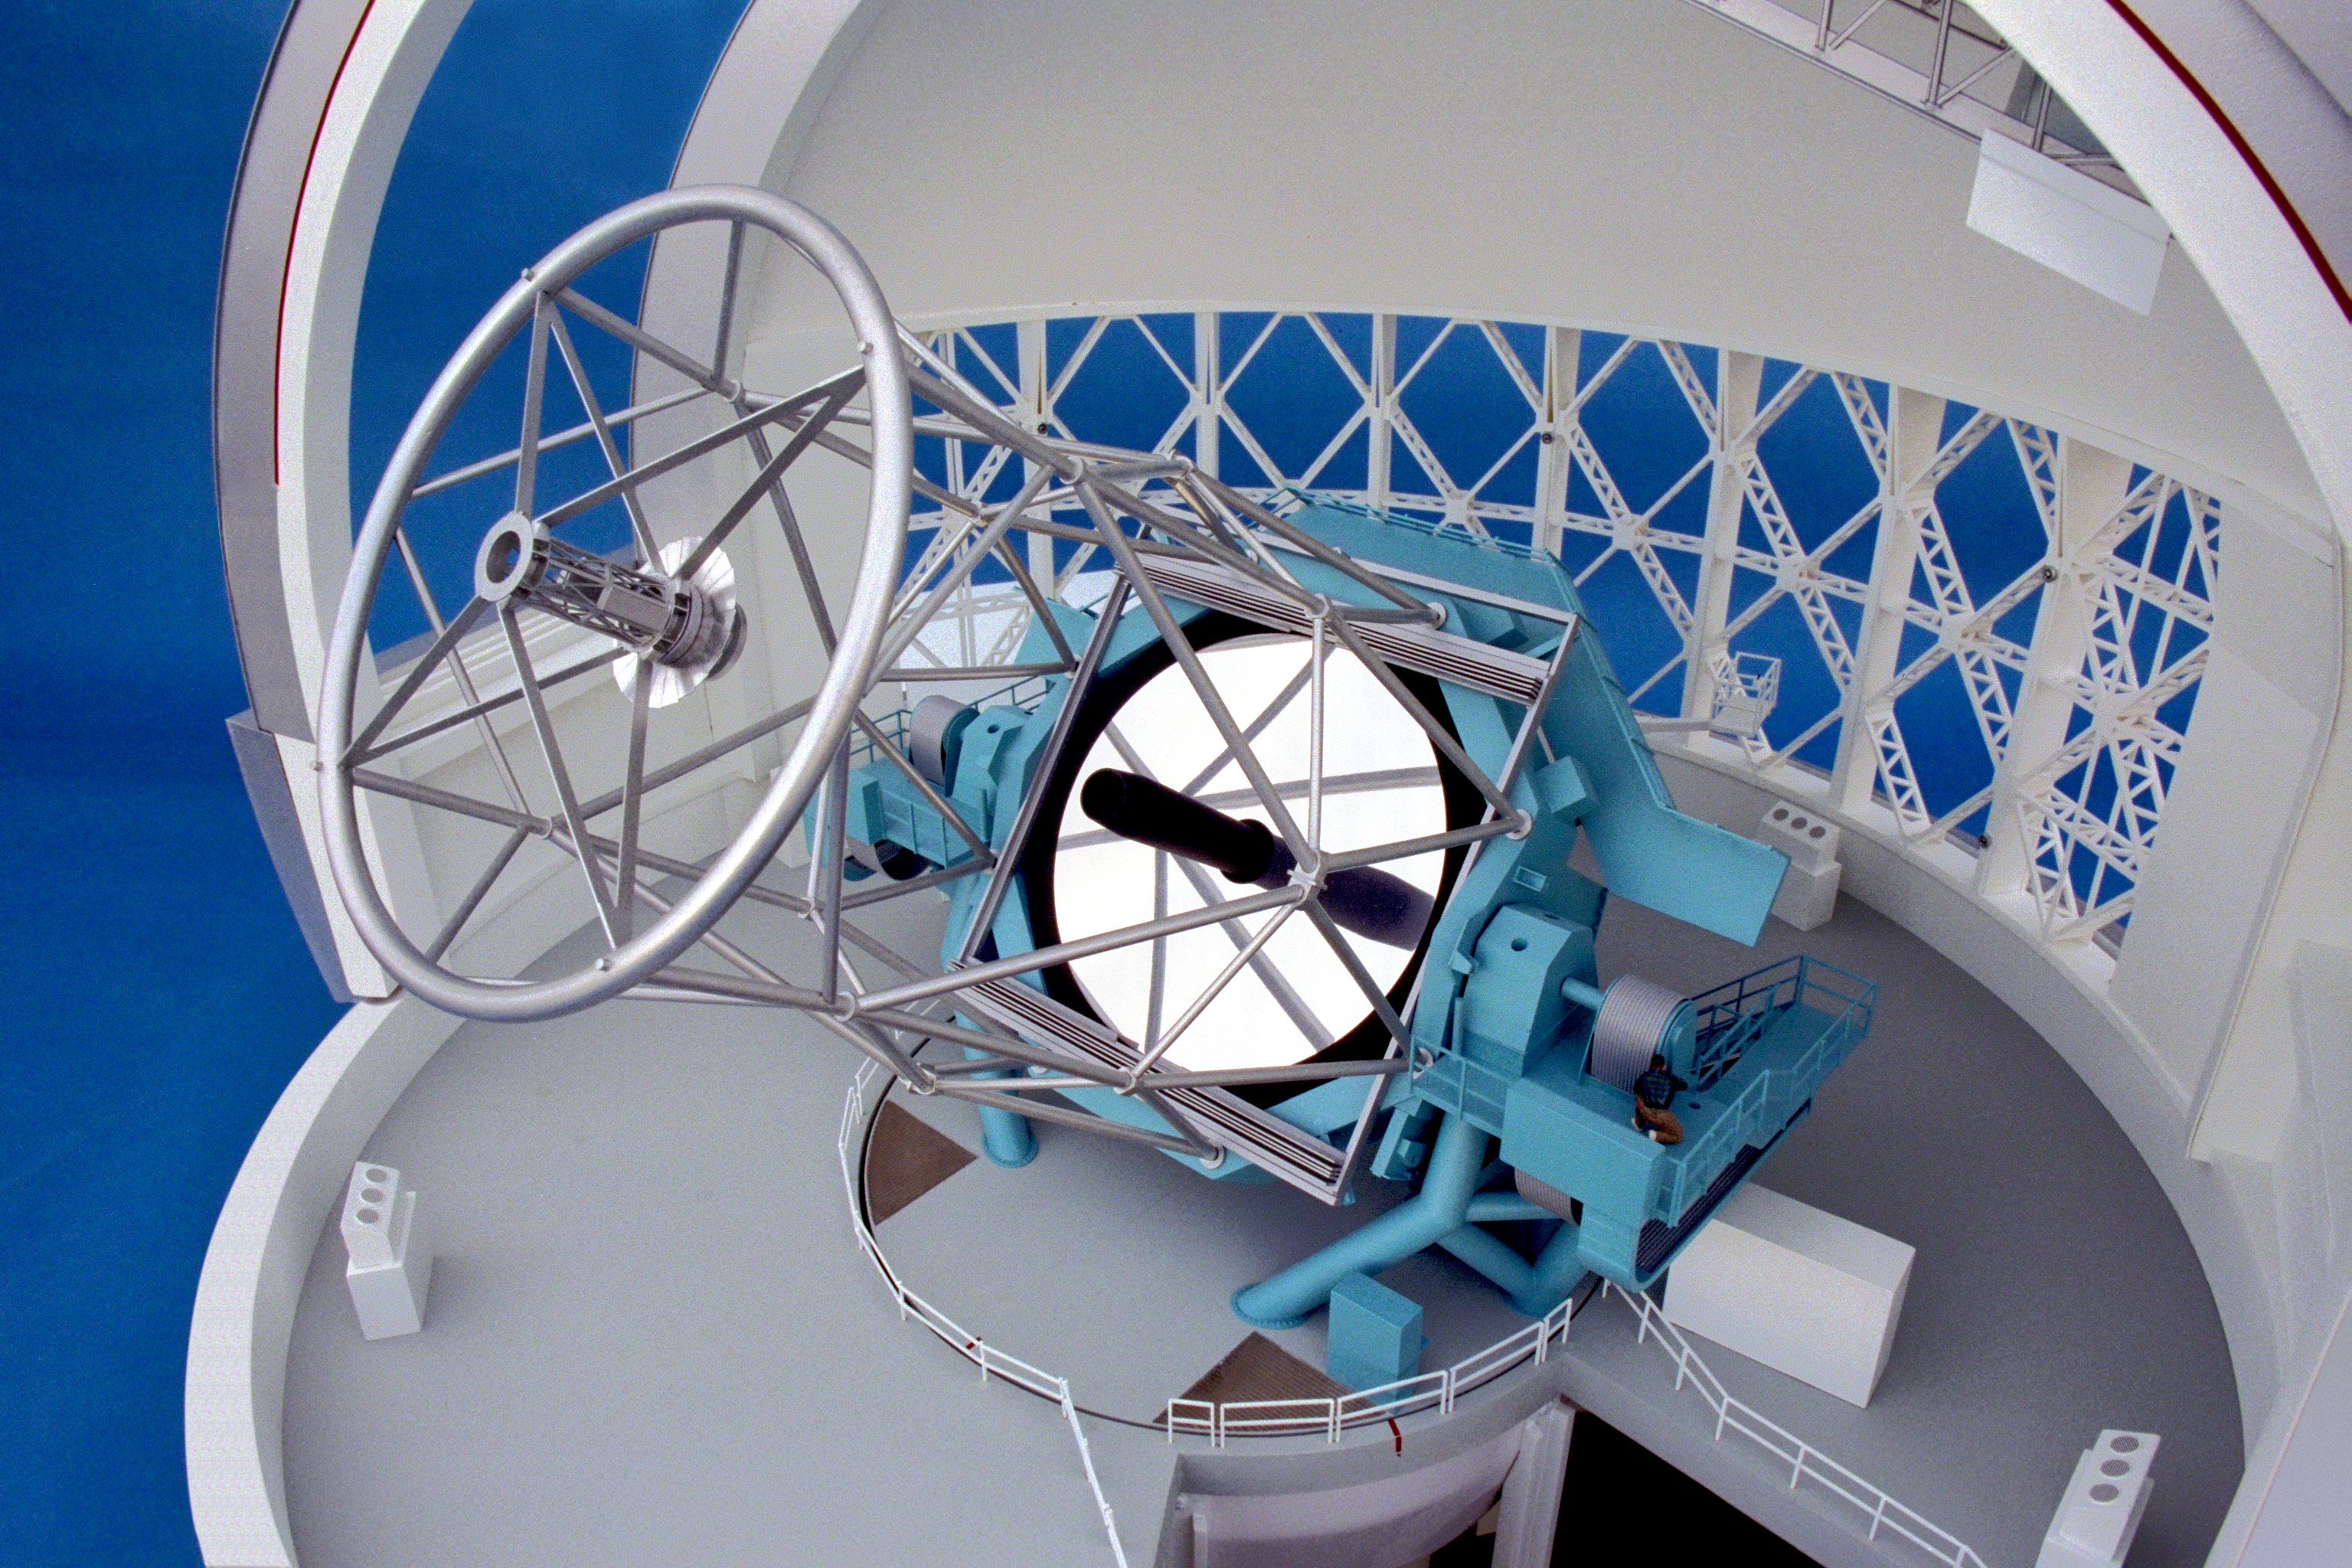

Model of 8-meter telescope

A Canadian model of one of the Gemini 8-meter telescopes, showing the interior with the dome side removed.

Credit: NOIRLab/NSF/AURA